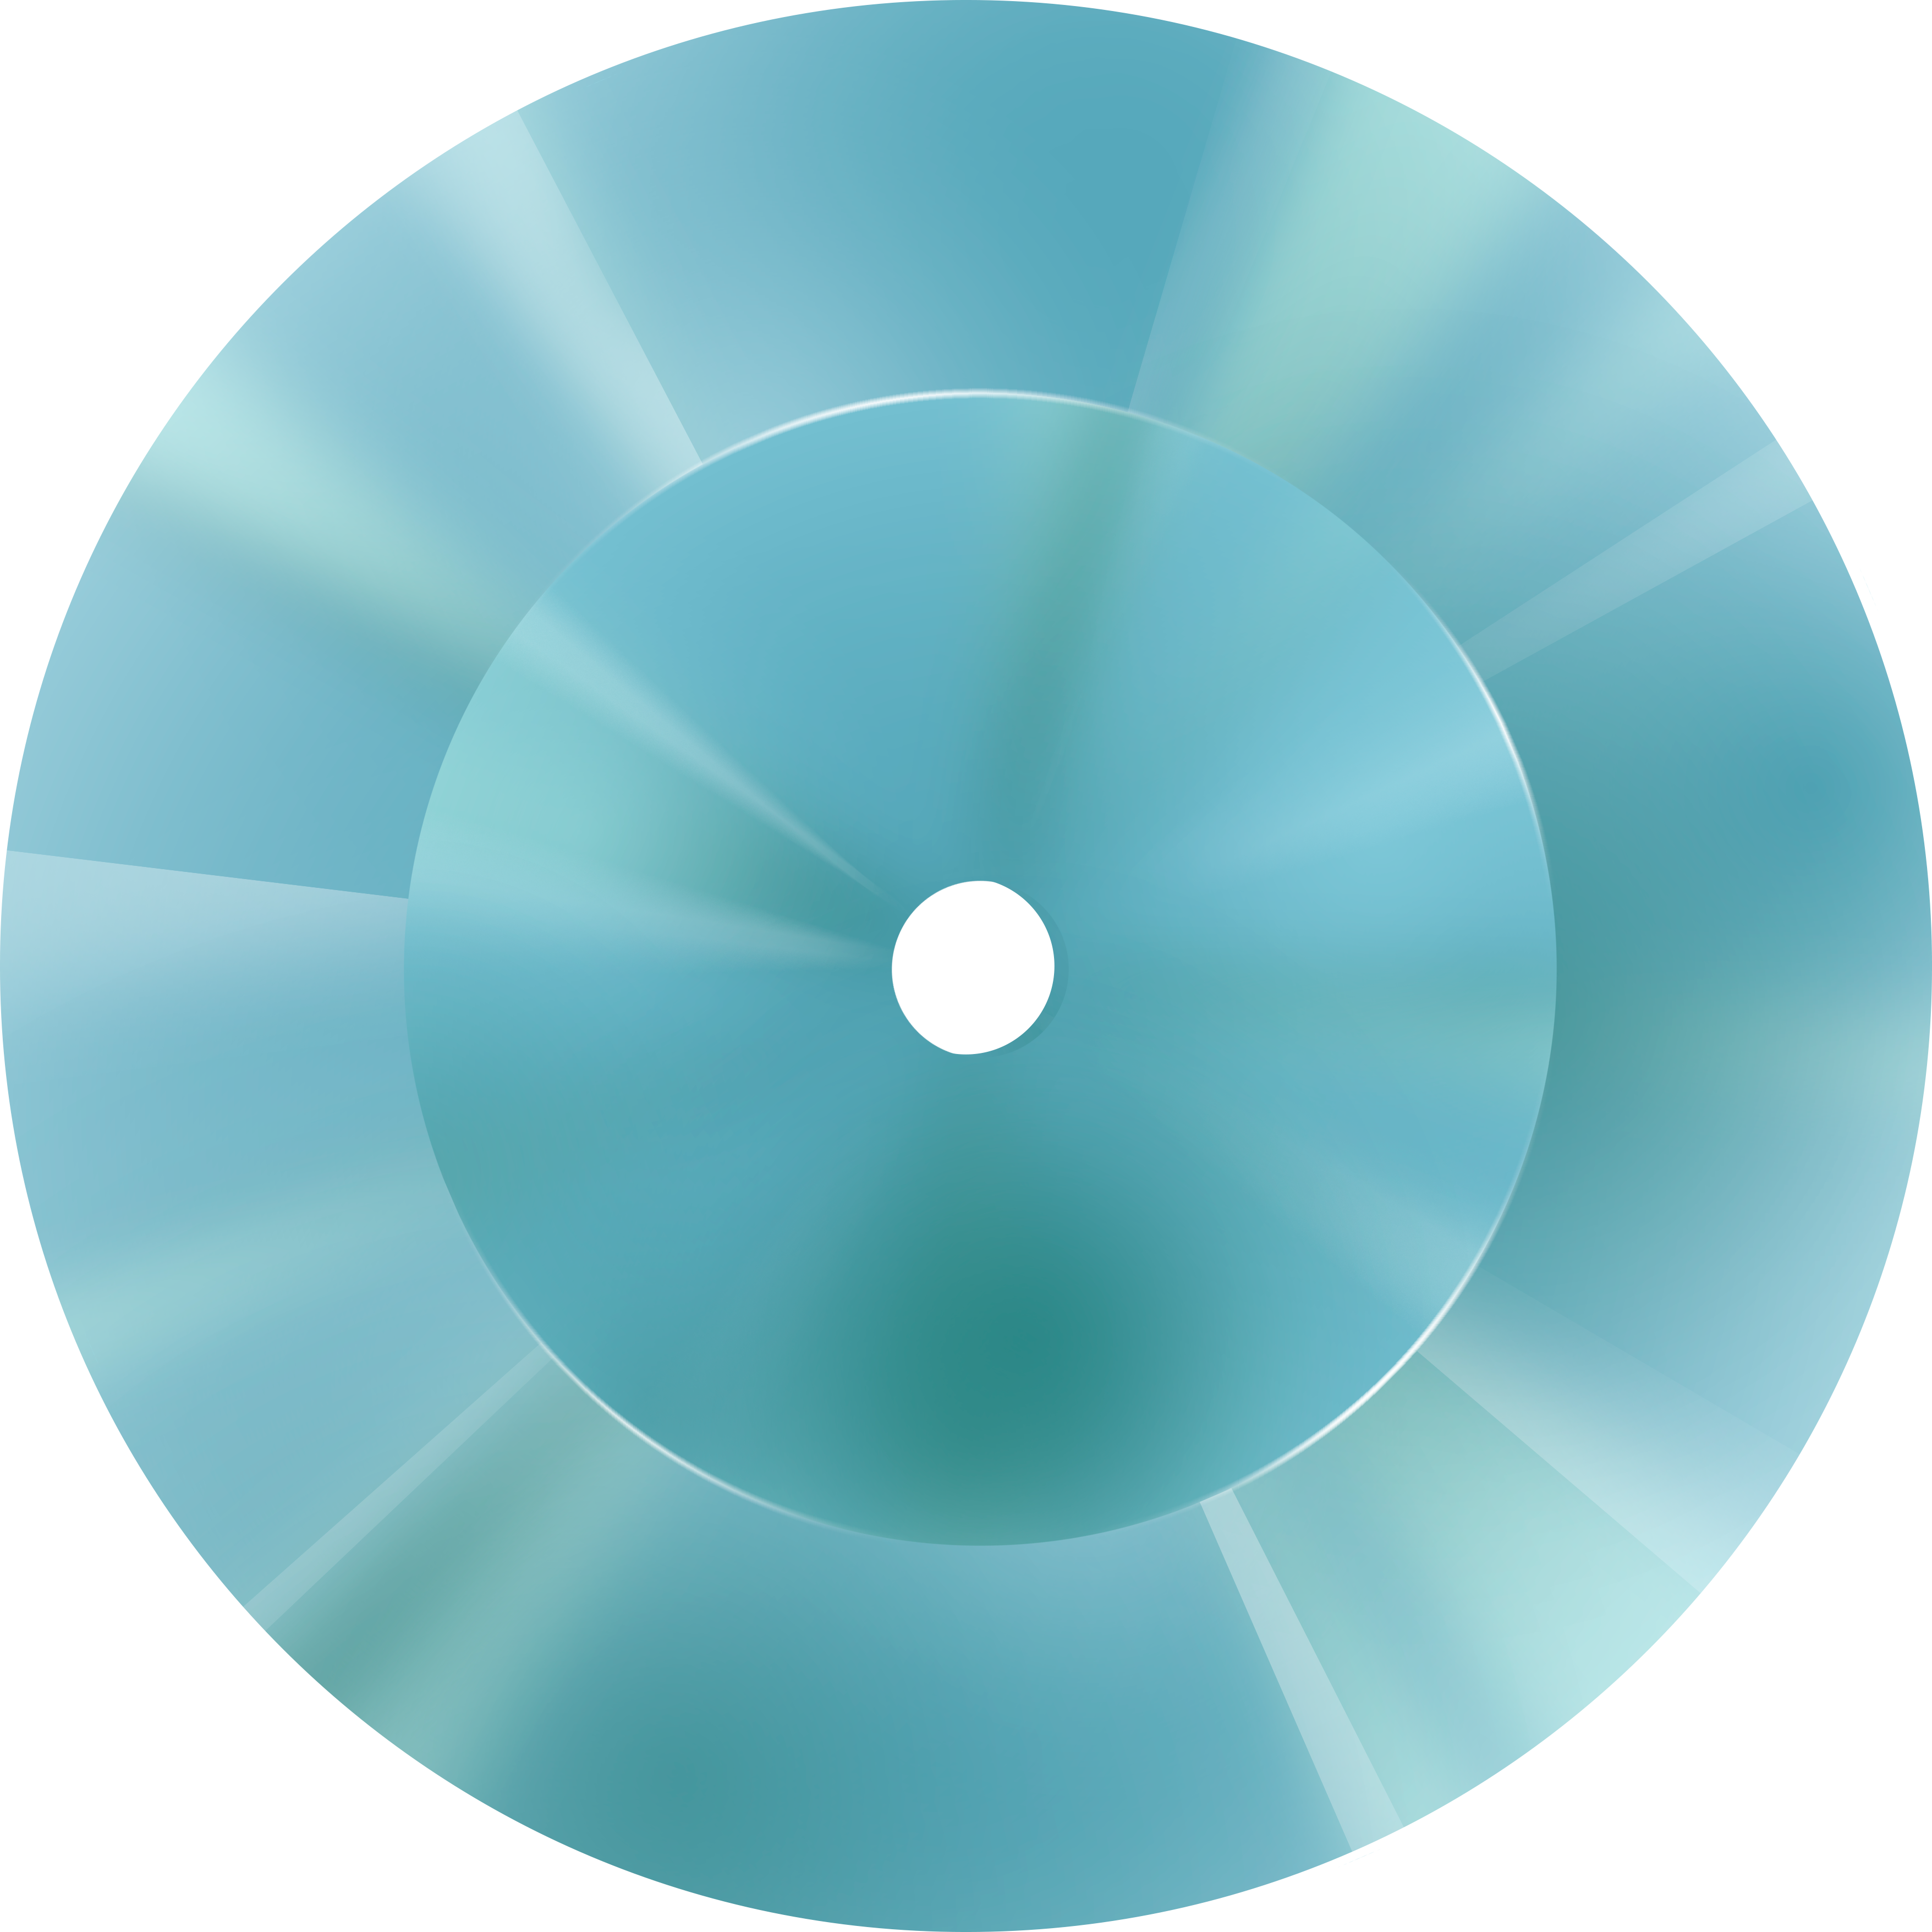

Rubin Observatory Mirror Illustration Front View

An illustration of Rubin Observatory's mirror from a front view.

Credit: RubinObs/NOIRLab/SLAC/NSF/DOE/AURA/J. Pinto